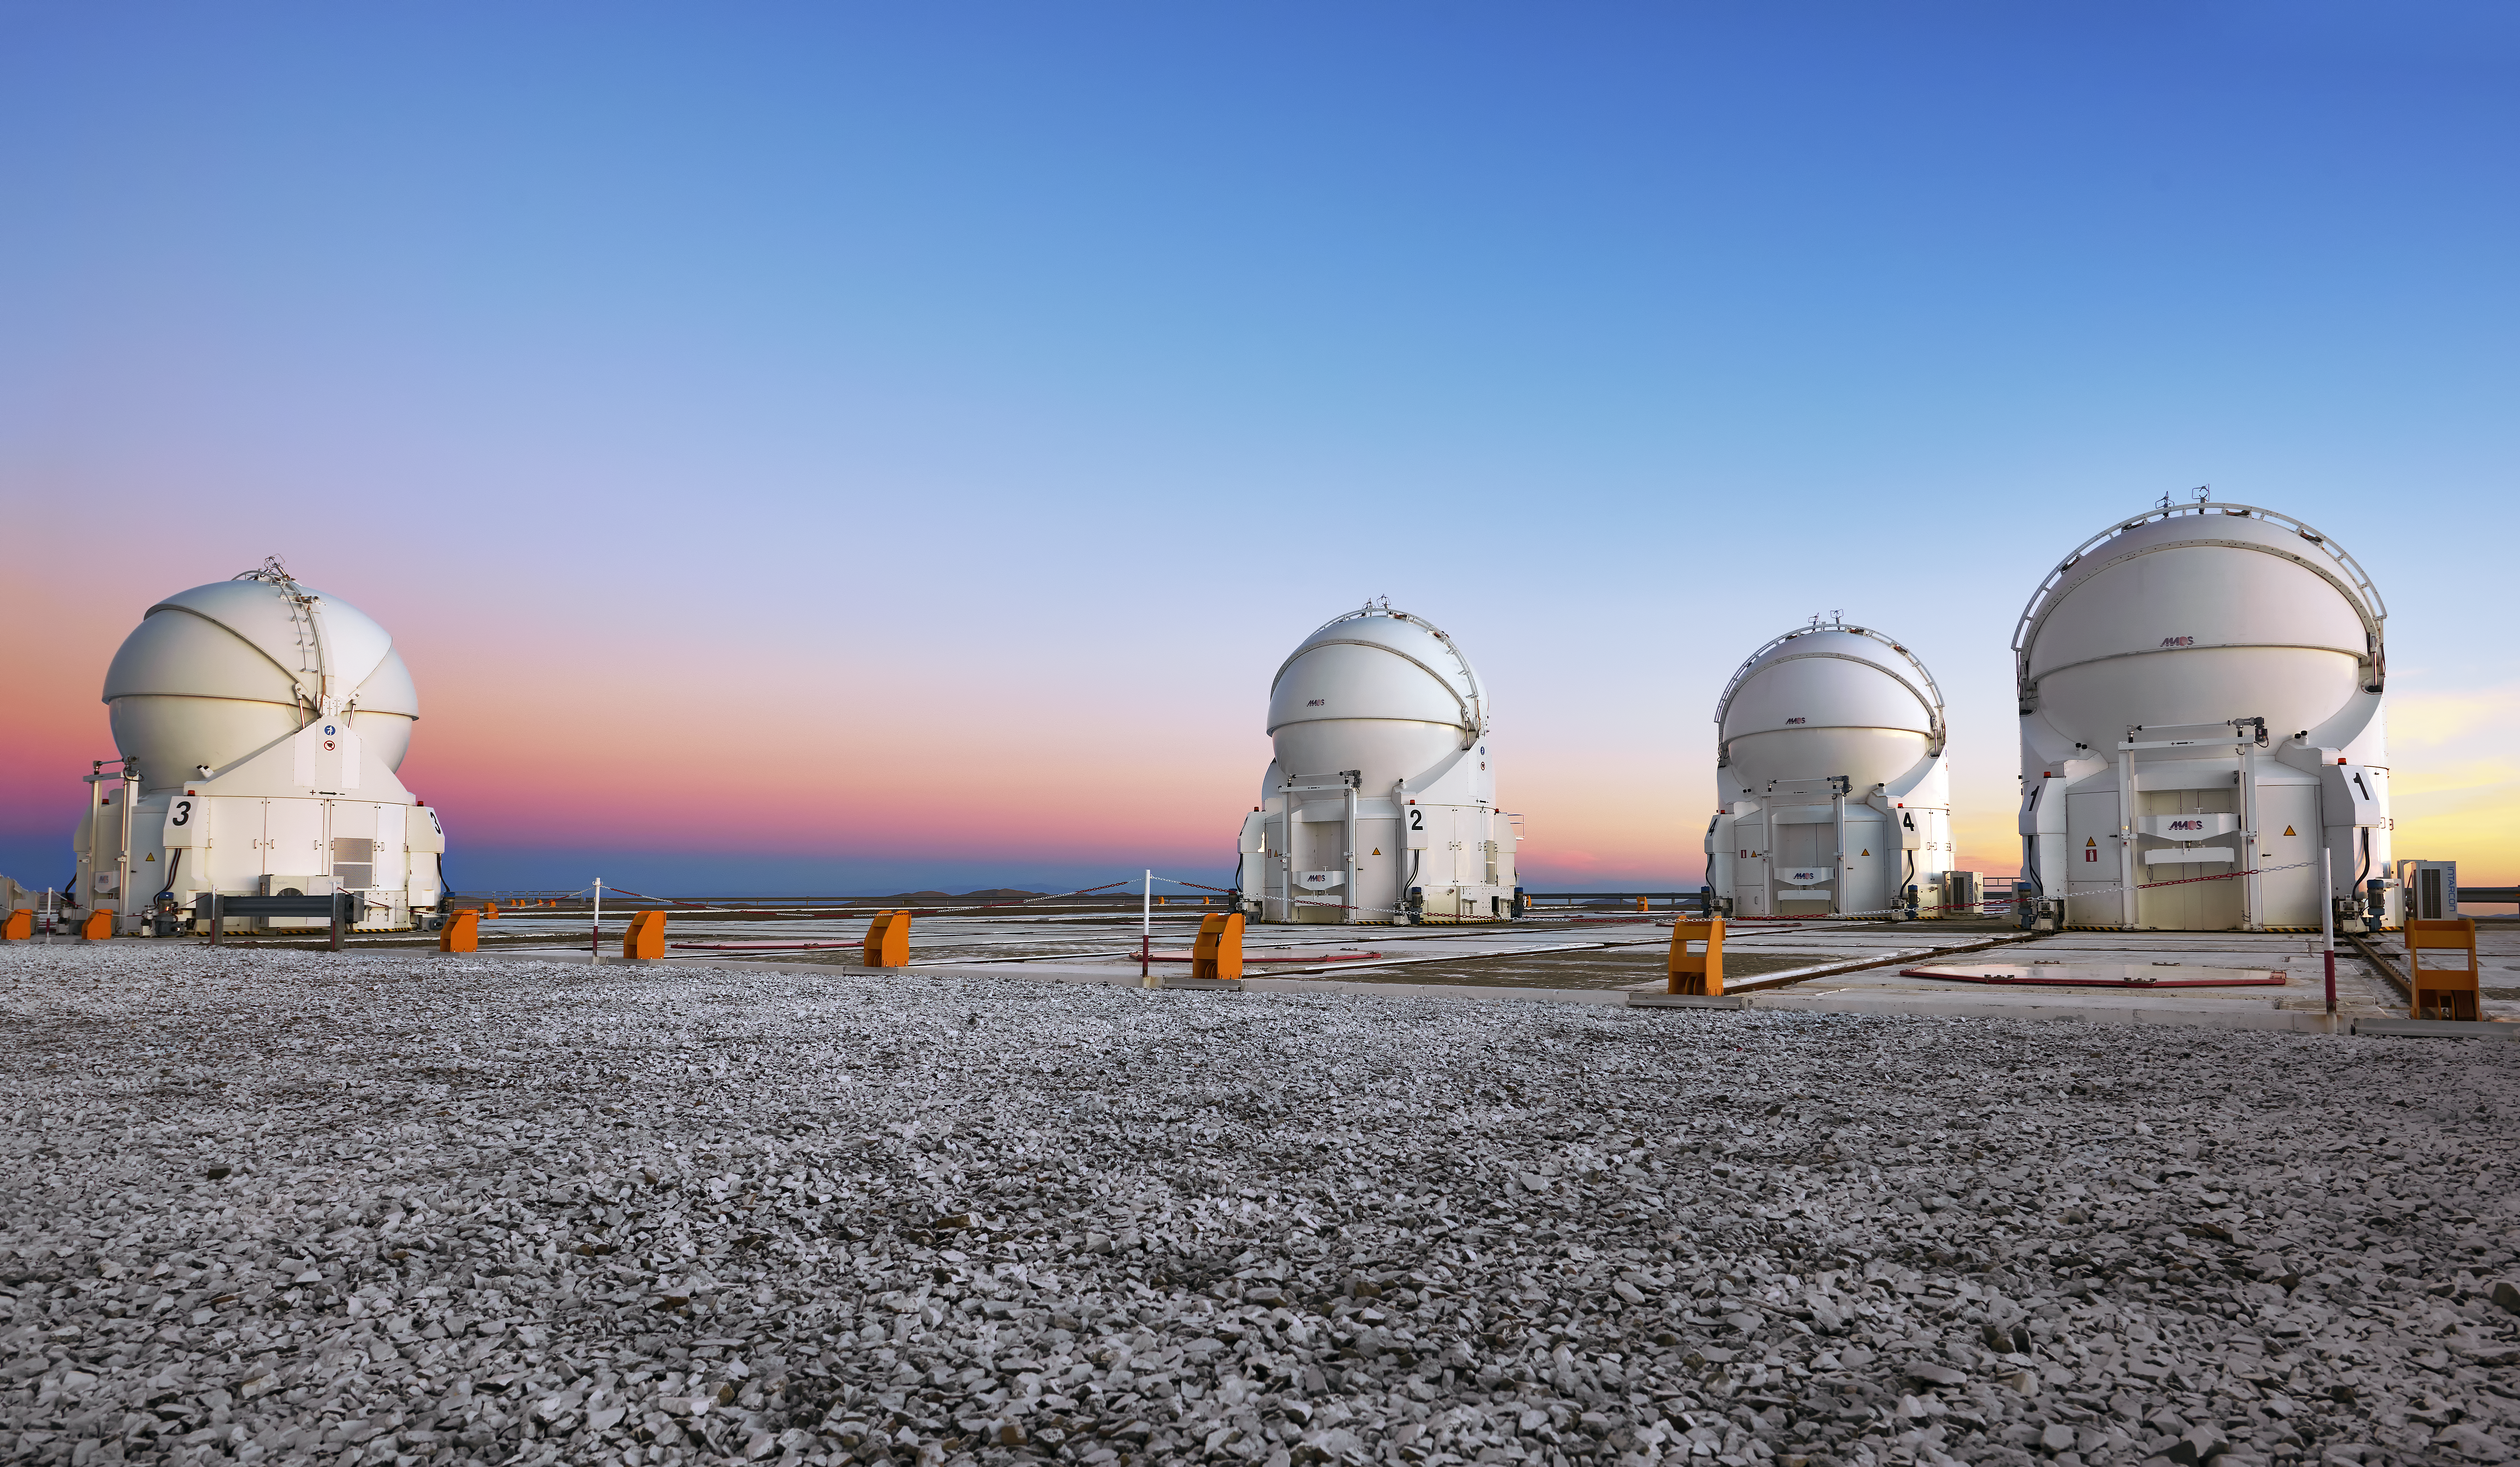

Auxiliary Telescopes at twilight

Grey gravel atop Paranal gives way to the four VLT Auxiliary Telescopes, stood against a blushing twilight sky.

Credit: Enrico Sacchetti/ESO